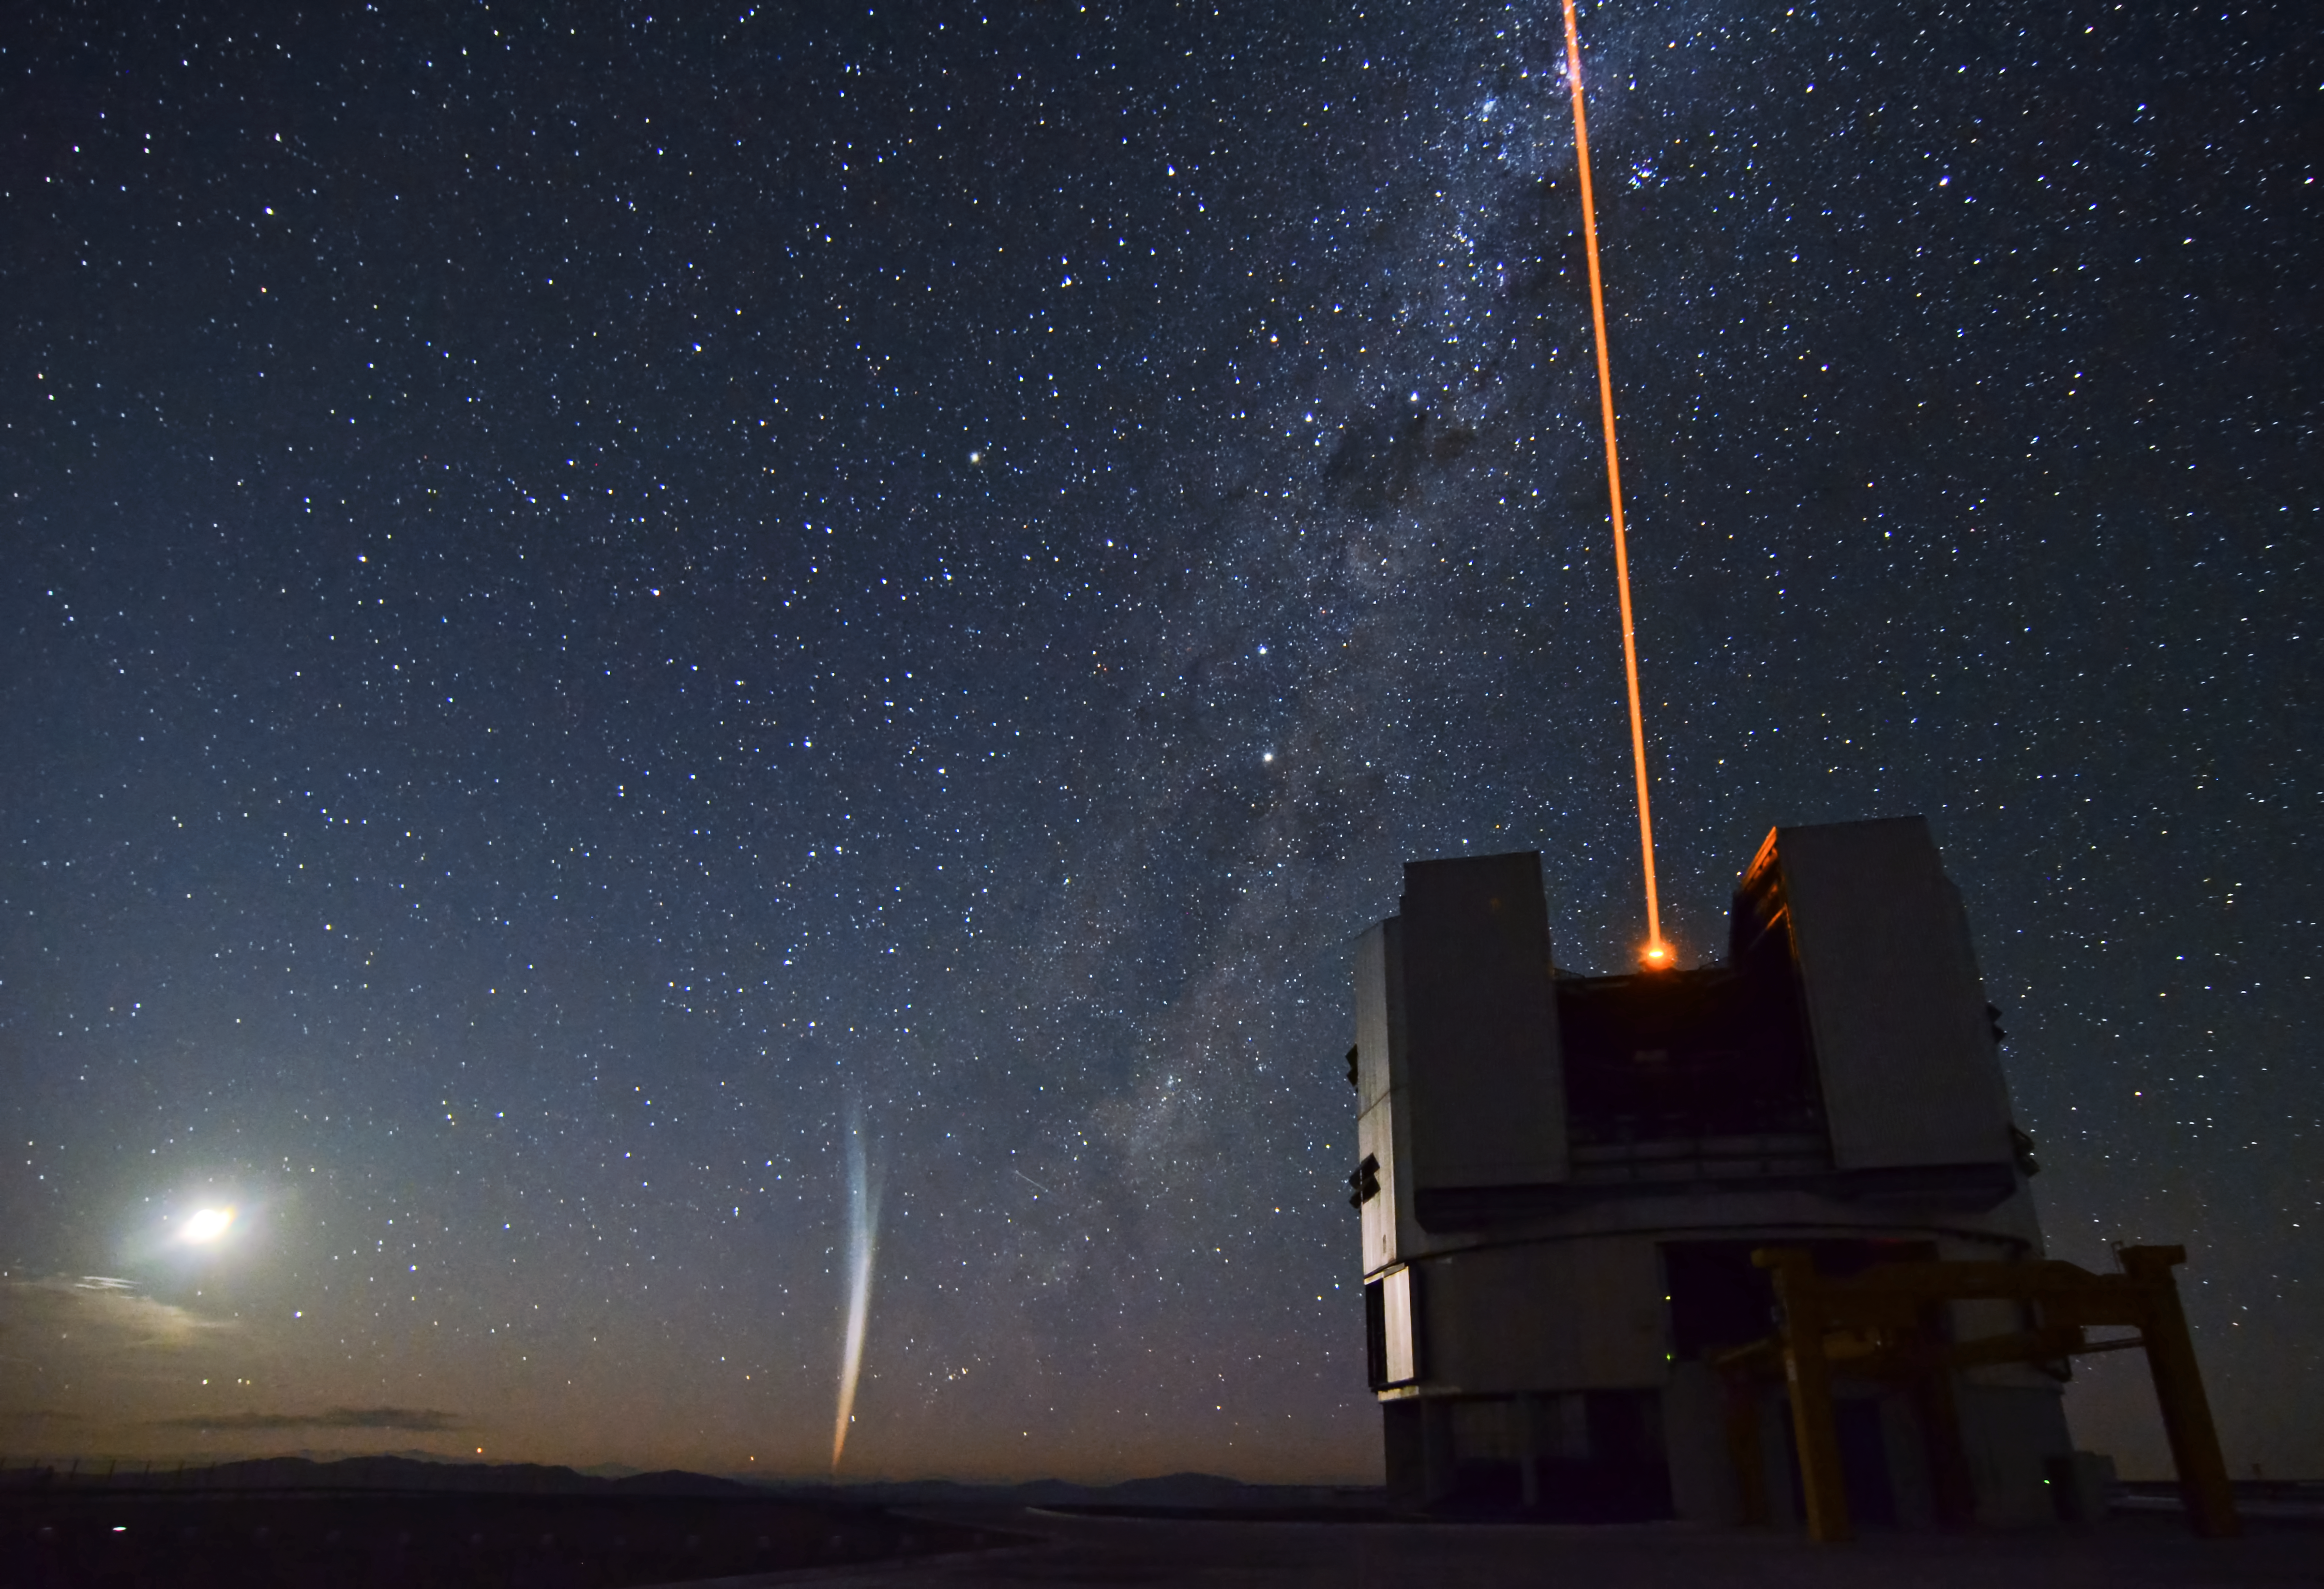

Comet Lovejoy

Comet Lovejoy over the VLT in 2011.

Credit: ESO/G. Brammer